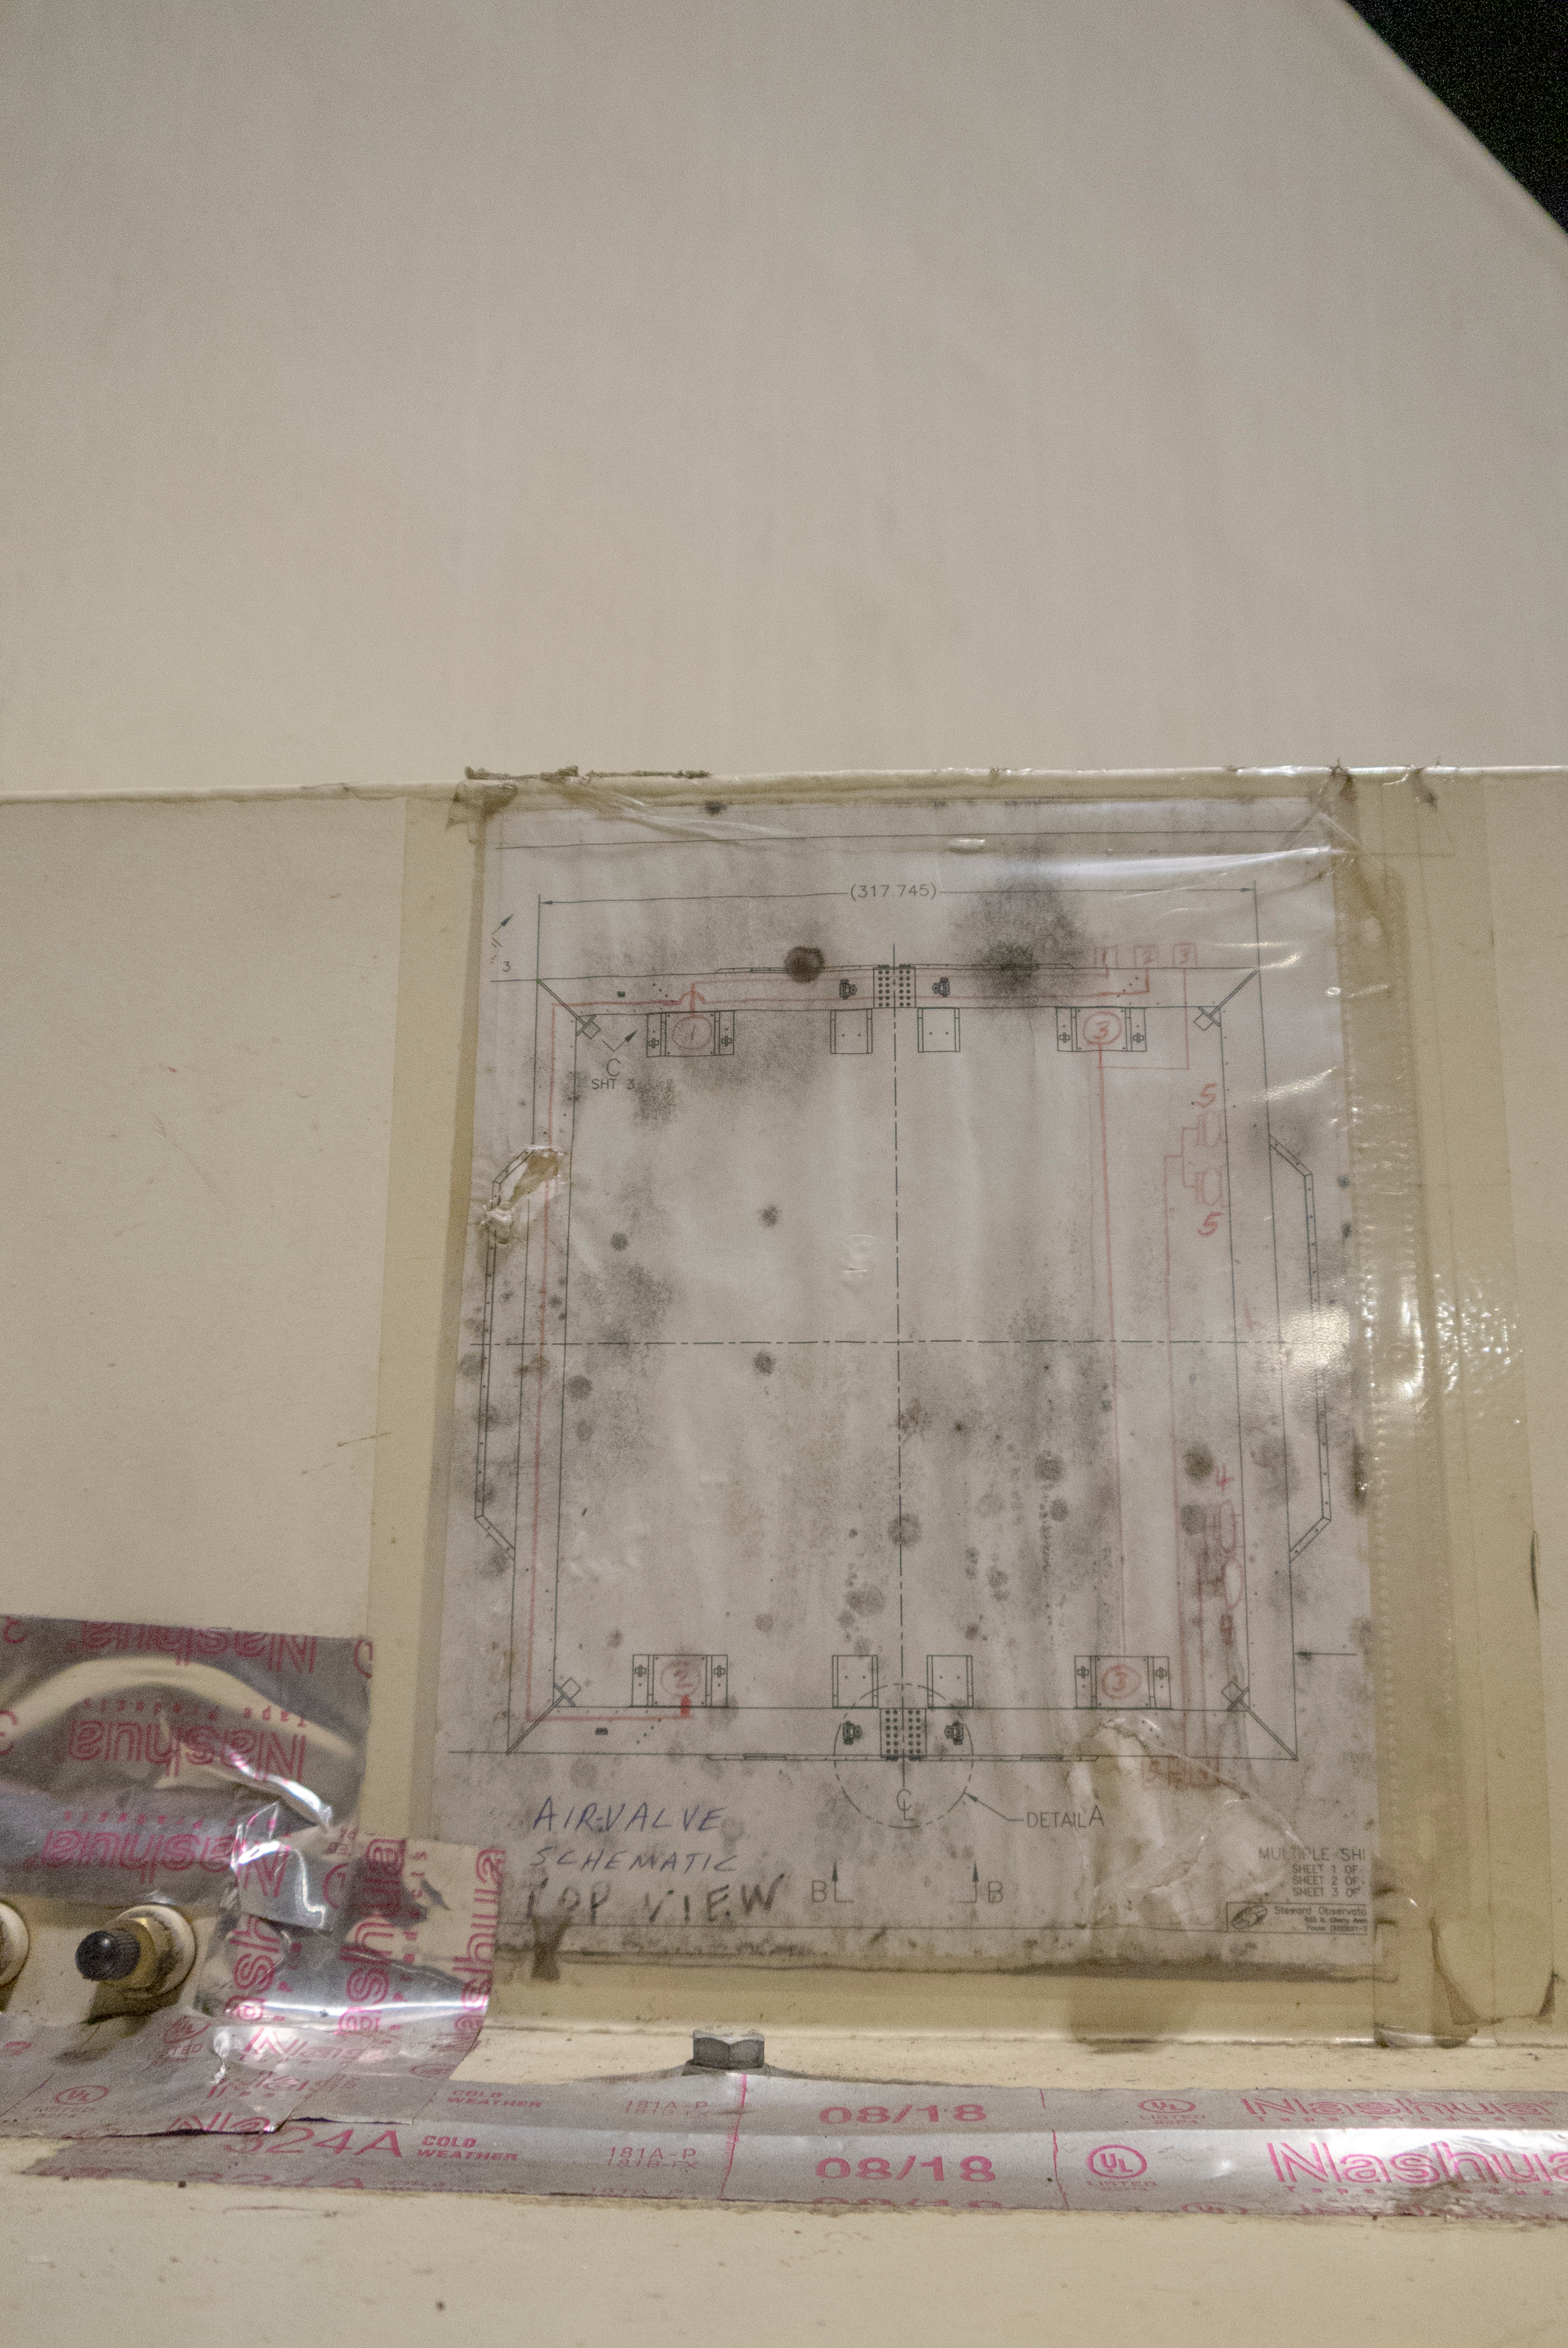

M1M3 Arrives in Chile

The LSST Primary/Tertiary Mirror (M1M3) arrived in the port of Coquimbo on May 7, and was transported to the LSST summit facility building over the next several days. It arrived on the summit on May 11, 2019.

Credit: Rubin Observatory/NSF/AURA